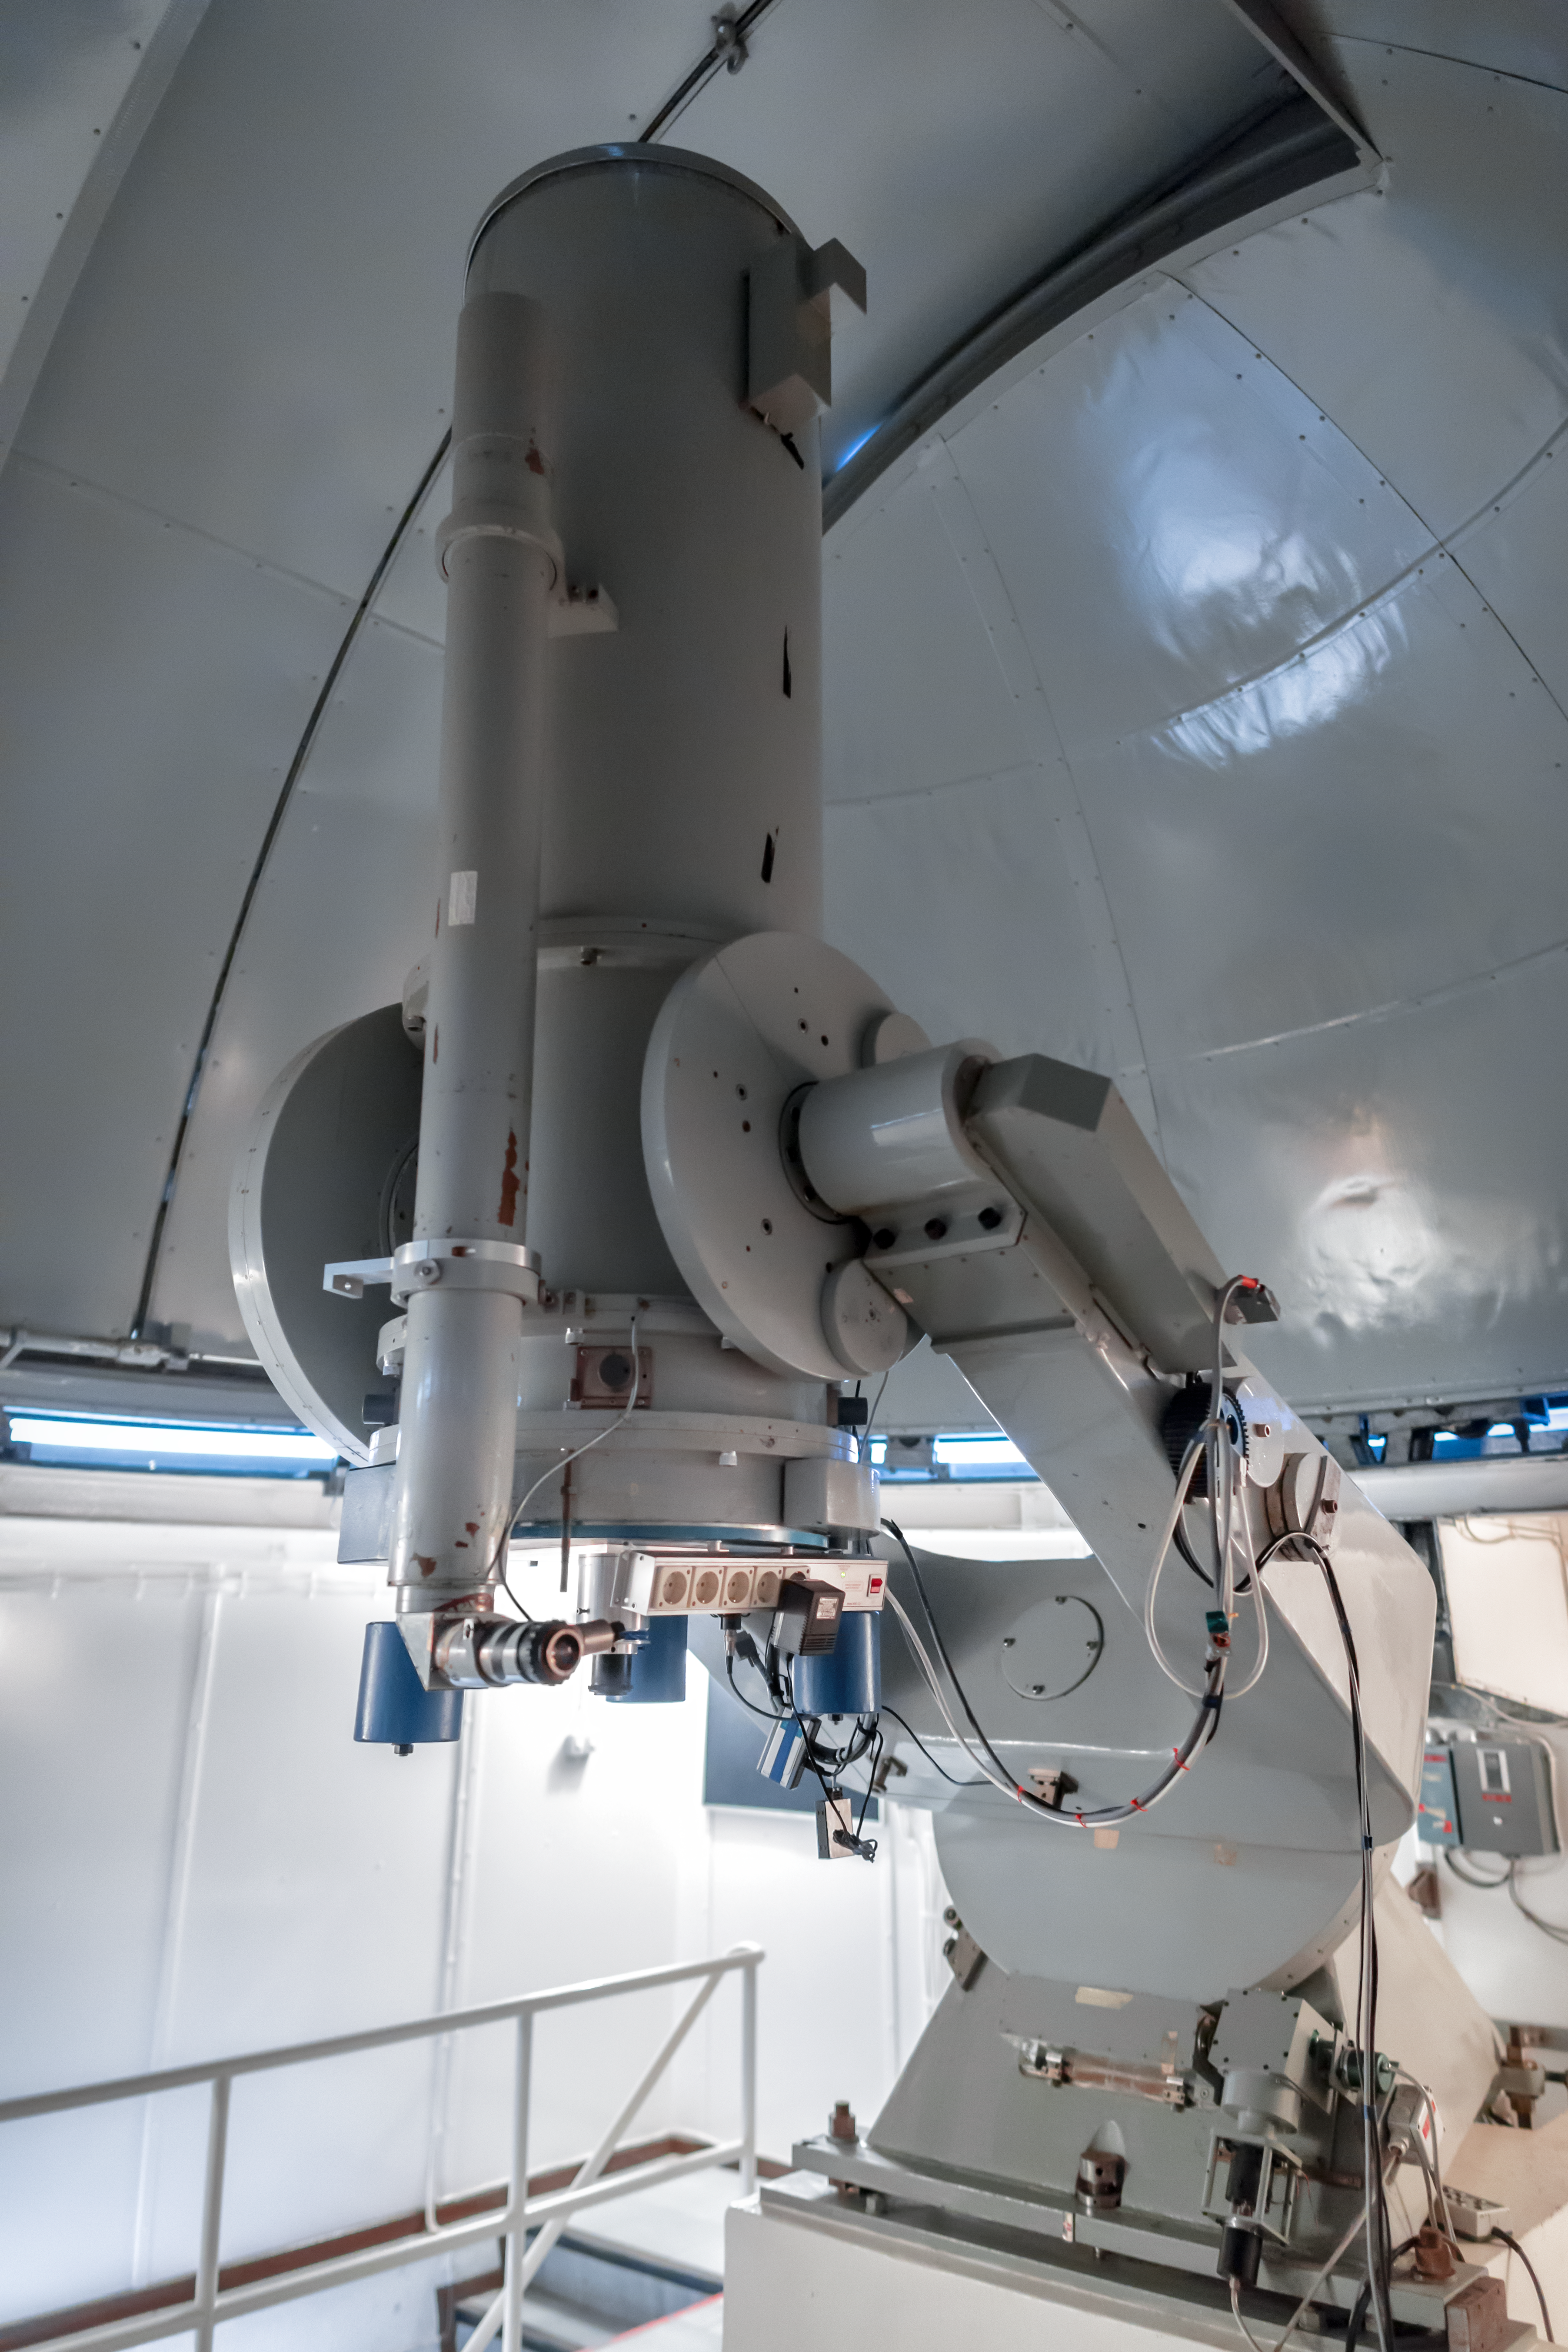

ESO's History: the Danish 0.5-metre

A recent image of the now decommissioned Danish 0.5-metre telescope, pointing to a close Bochum dome. It started its work in La Silla in 1971. Its proximal changed through the years as different instruments and cameras were attached. You can see how this telescope change through his lifetime thanks to ESO's image compilation for the Danish 0.5-metre telescope.

Credit: ESO/P. Horálek